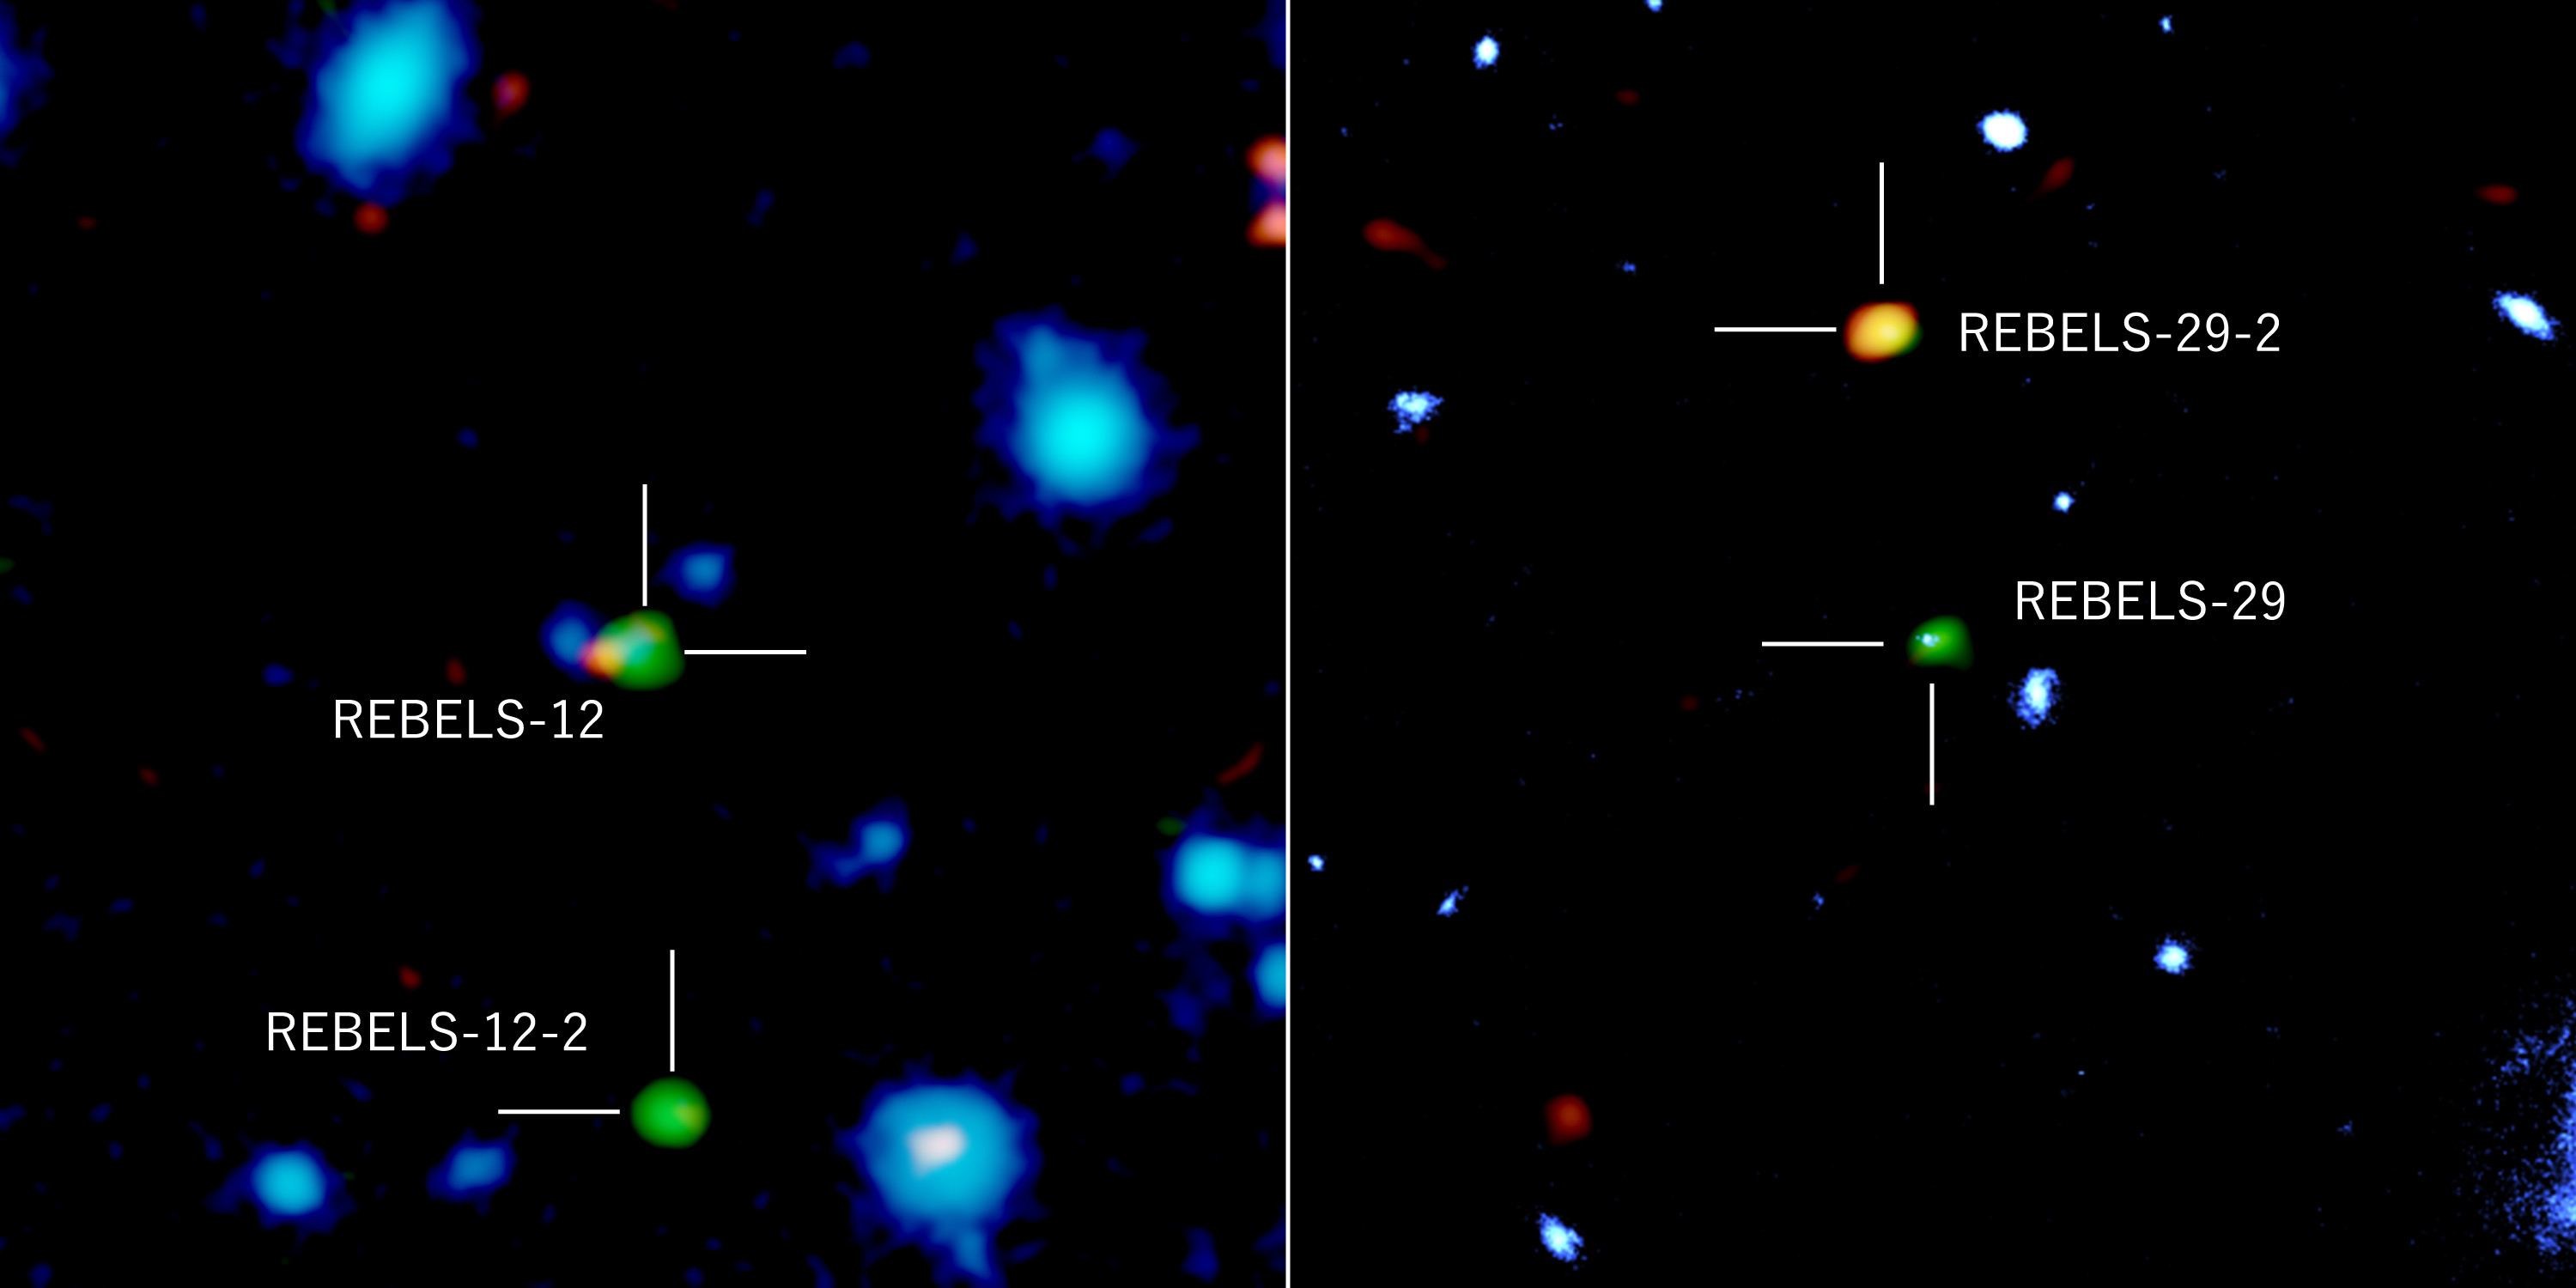

3000-1500-max

Distant galaxies imaged with ALMA, the Hubble Space Telescope, and the European Southern Observatory’s VISTA telescope. Green and orange colors represent radiations from ionized carbon atoms and dust particles, respectively, observed with ALMA, and blue represents near-infrared radiation observed with VISTA and Hubble Space Telescopes. REBELS-12 and REBELS-29 detected both near-infrared radiation and radiation from ionized carbon atoms and dust. On the other hand, REBELS-12-2 and REBELS-29-2 have not been detected in the near-infrared, which suggests that these galaxies are deeply buried in dust.

Credit: ALMA (ESO/NAOJ/NRAO), NASA/ESA Hubble Space Telescope, ESO, Fudamoto et al